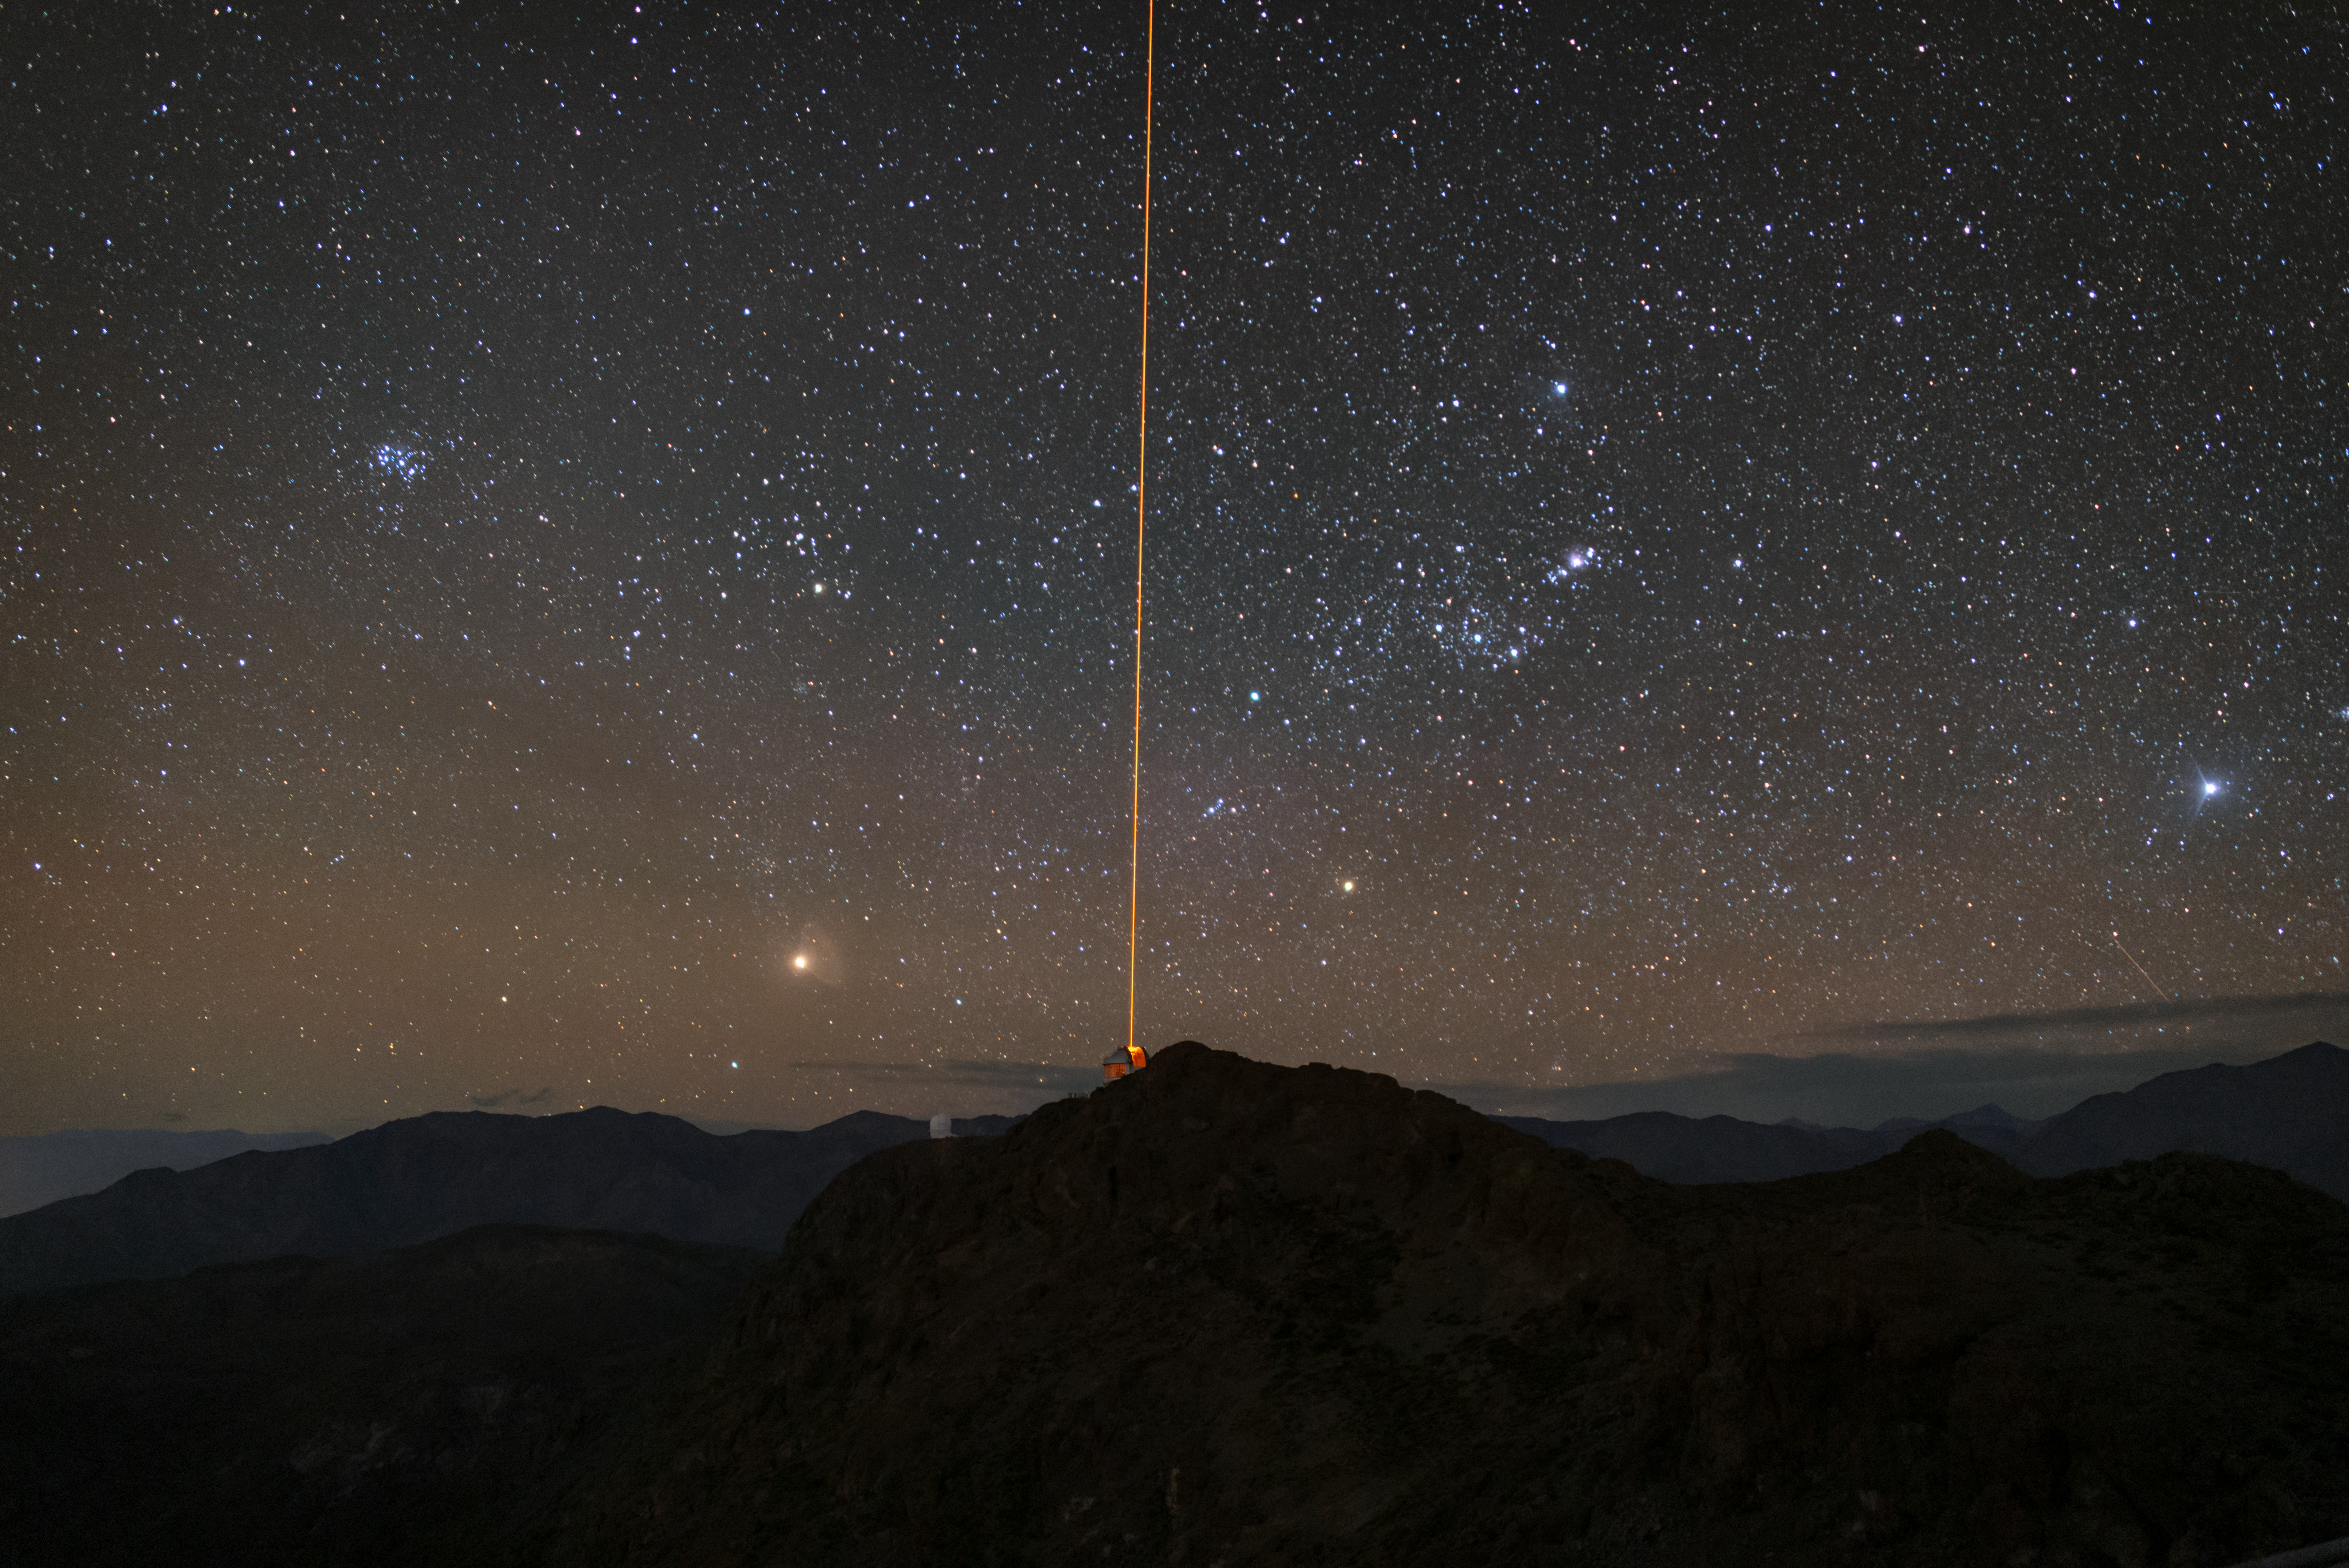

Gemini South Telescope Laser Guide Star

The Gemini South telescope, one half of the International Gemini Observatory, operated by NSF NOIRLab, with its laser guide star (LSG) beaming out into the star-speckled sky.

Credit: International Gemini Observatory/NOIRLab/NSF/AURA/A. Shugart